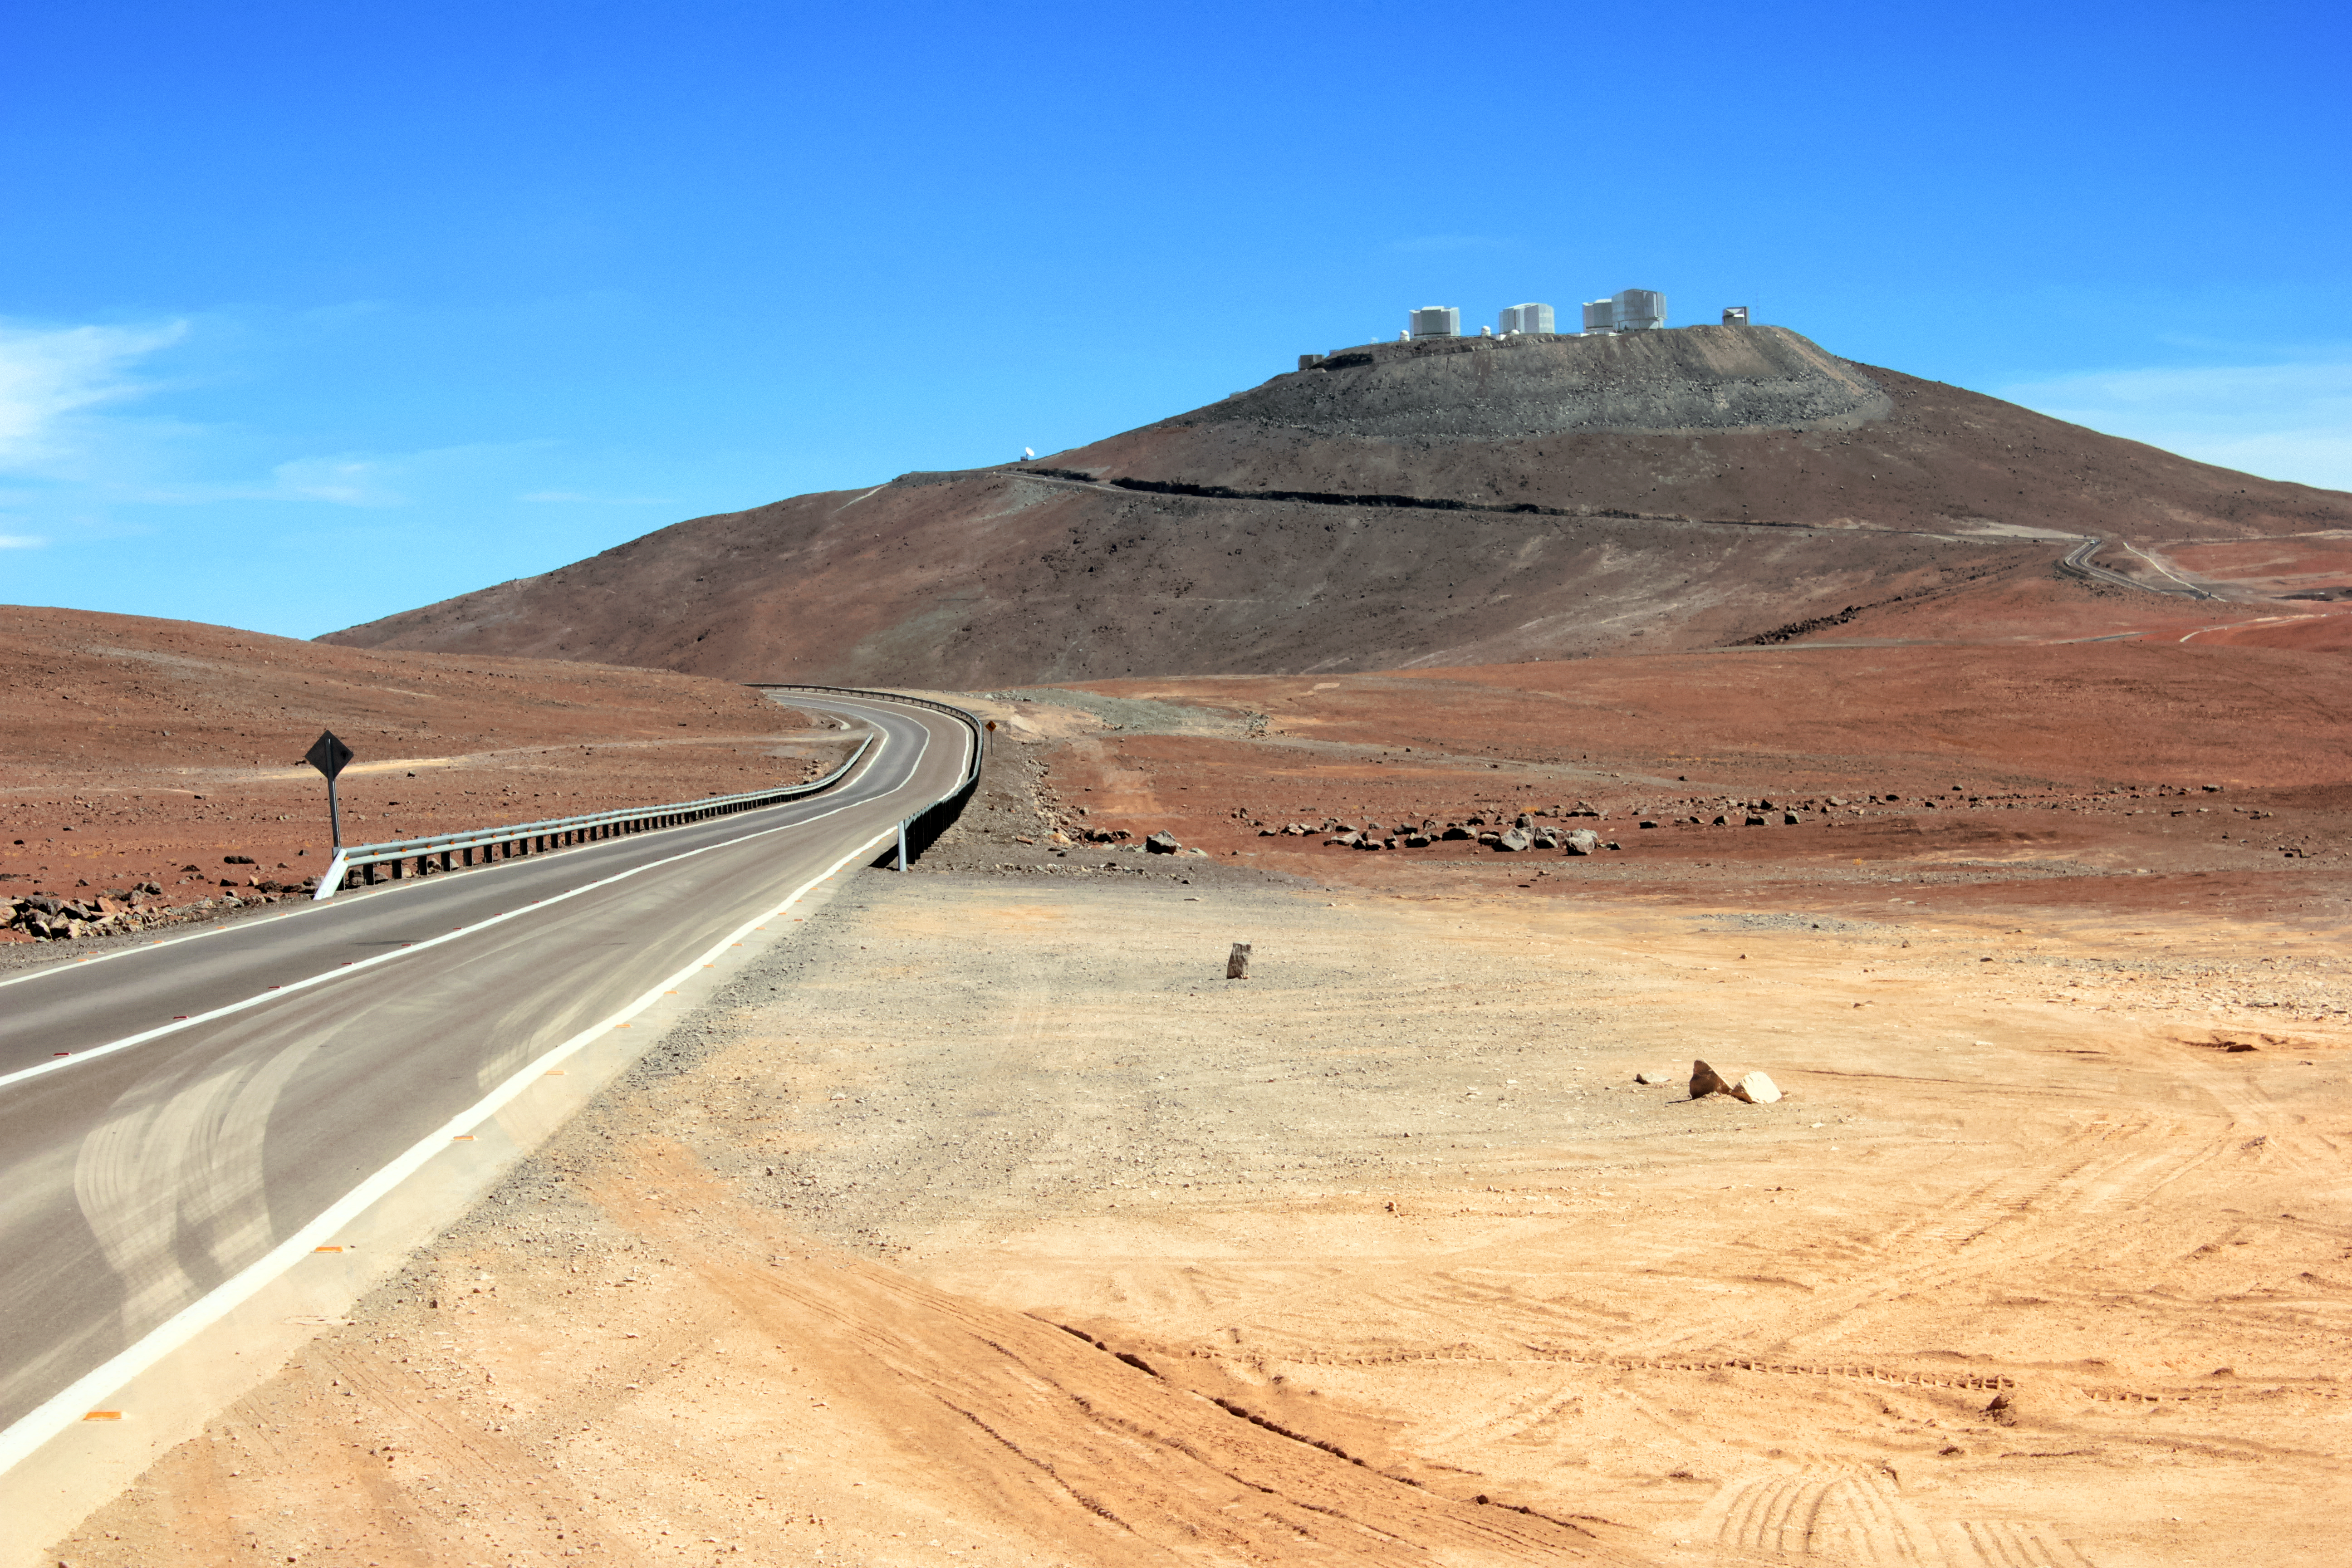

The road to the stars

The winding road up to the Paranal Observatory is captured in this stunning shot from the Chilean Atacama Desert. ESO's Paranal Observatory is the flagship facility for European ground-based astronomy at the beginning of the third Millennium. It is the world's most advanced optical instrument, housing the four Unit Telescopes of the Very Large Telescope, which can be seen sitting atop summit of Cerro Paranal.

Credit: D. Schreiner and S. Degezelle/ESO